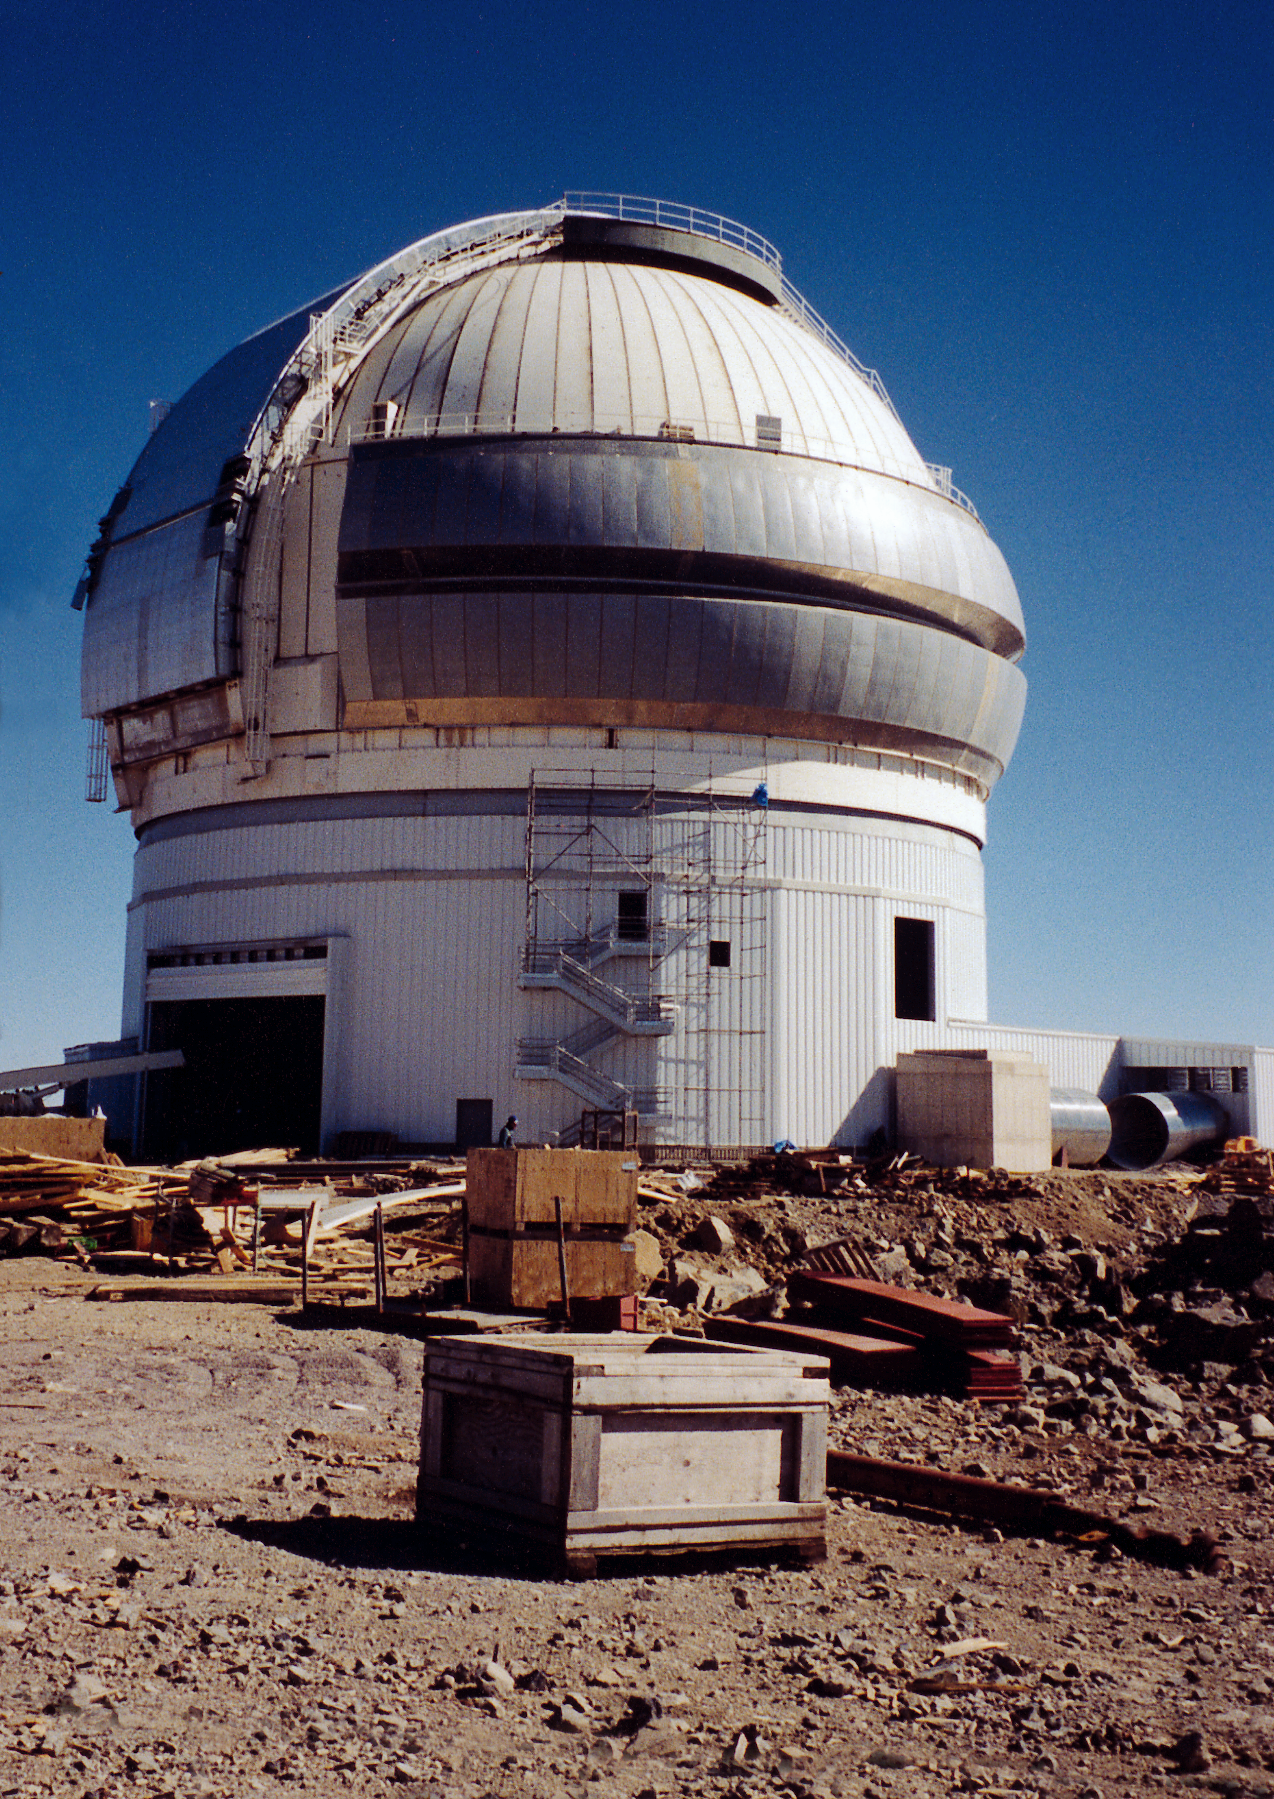

Gemini South enclosure (9/2/98)

The enclosure for the Gemini South 8-meter telescope at Cerro Pachon, Chile (9/2/98)

Credit: NOIRLab/NSF/AURA